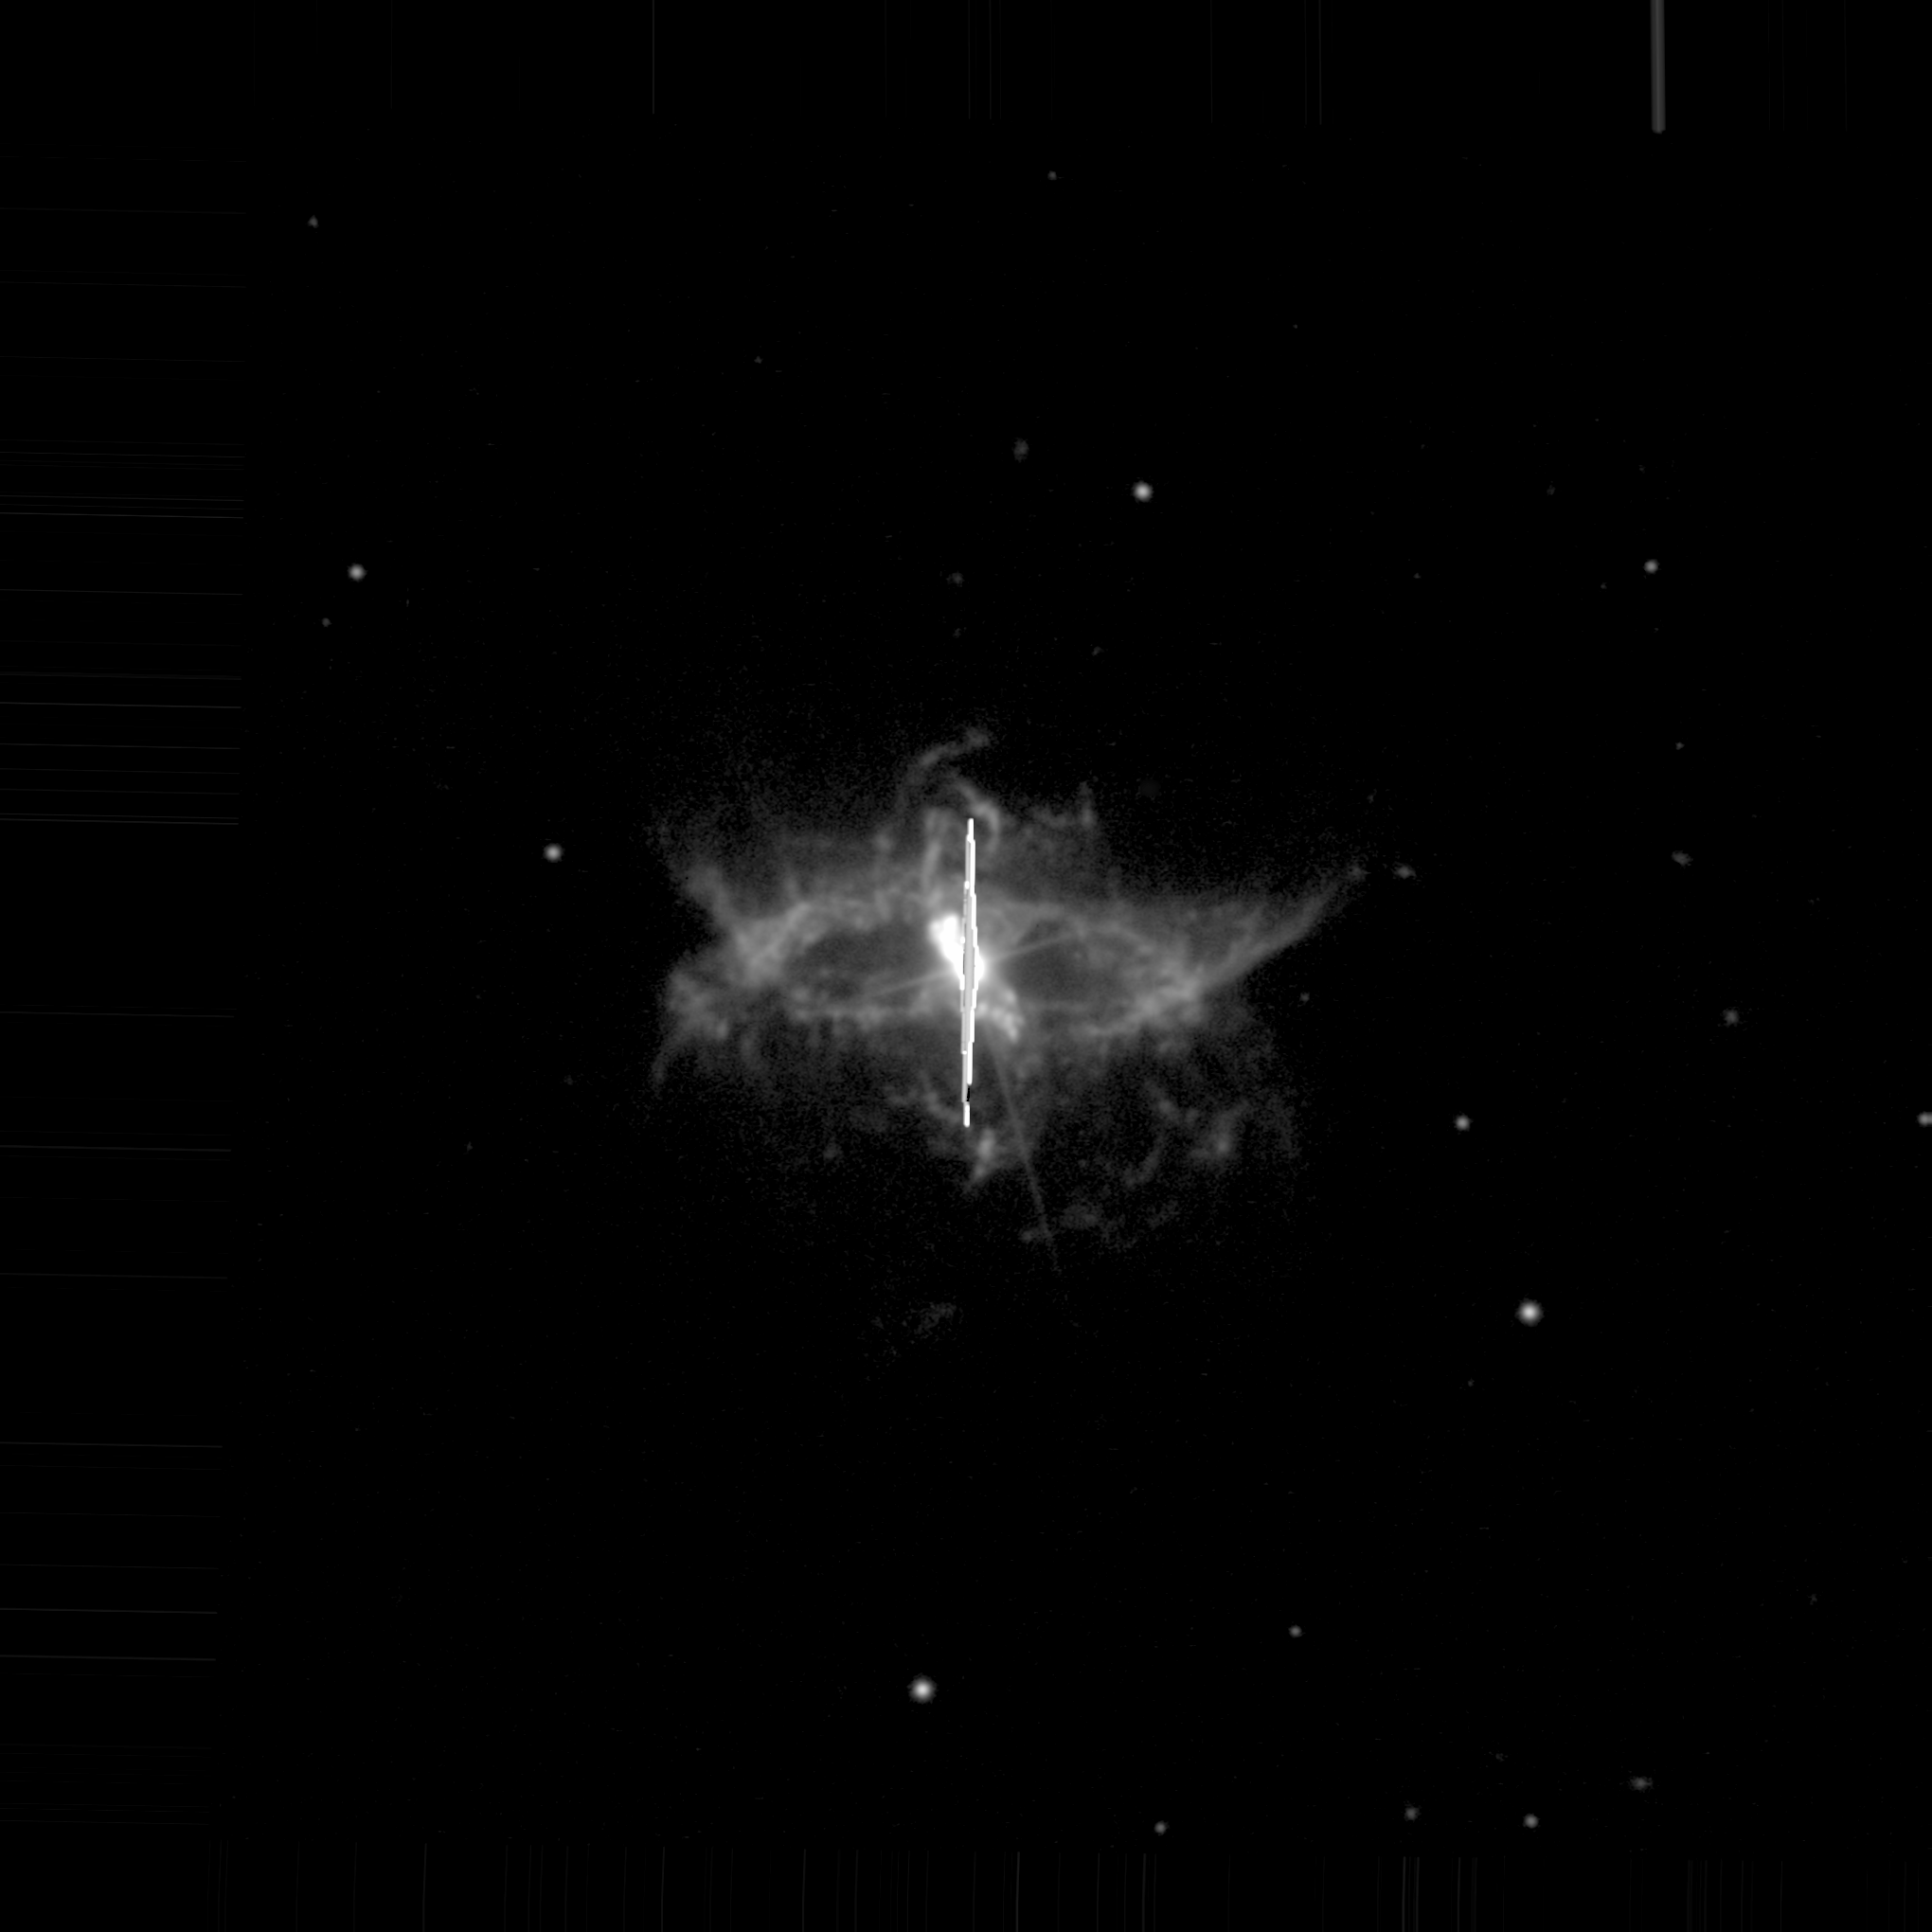

R Aquarii observed using the New Technology Telescope

R Aquarii observed using the New Technology Telescope in 1991. The white vertical line in the middle is caused by light from the red giant and bright inner nebula saturating the detector.

Credit: Romano Corradi